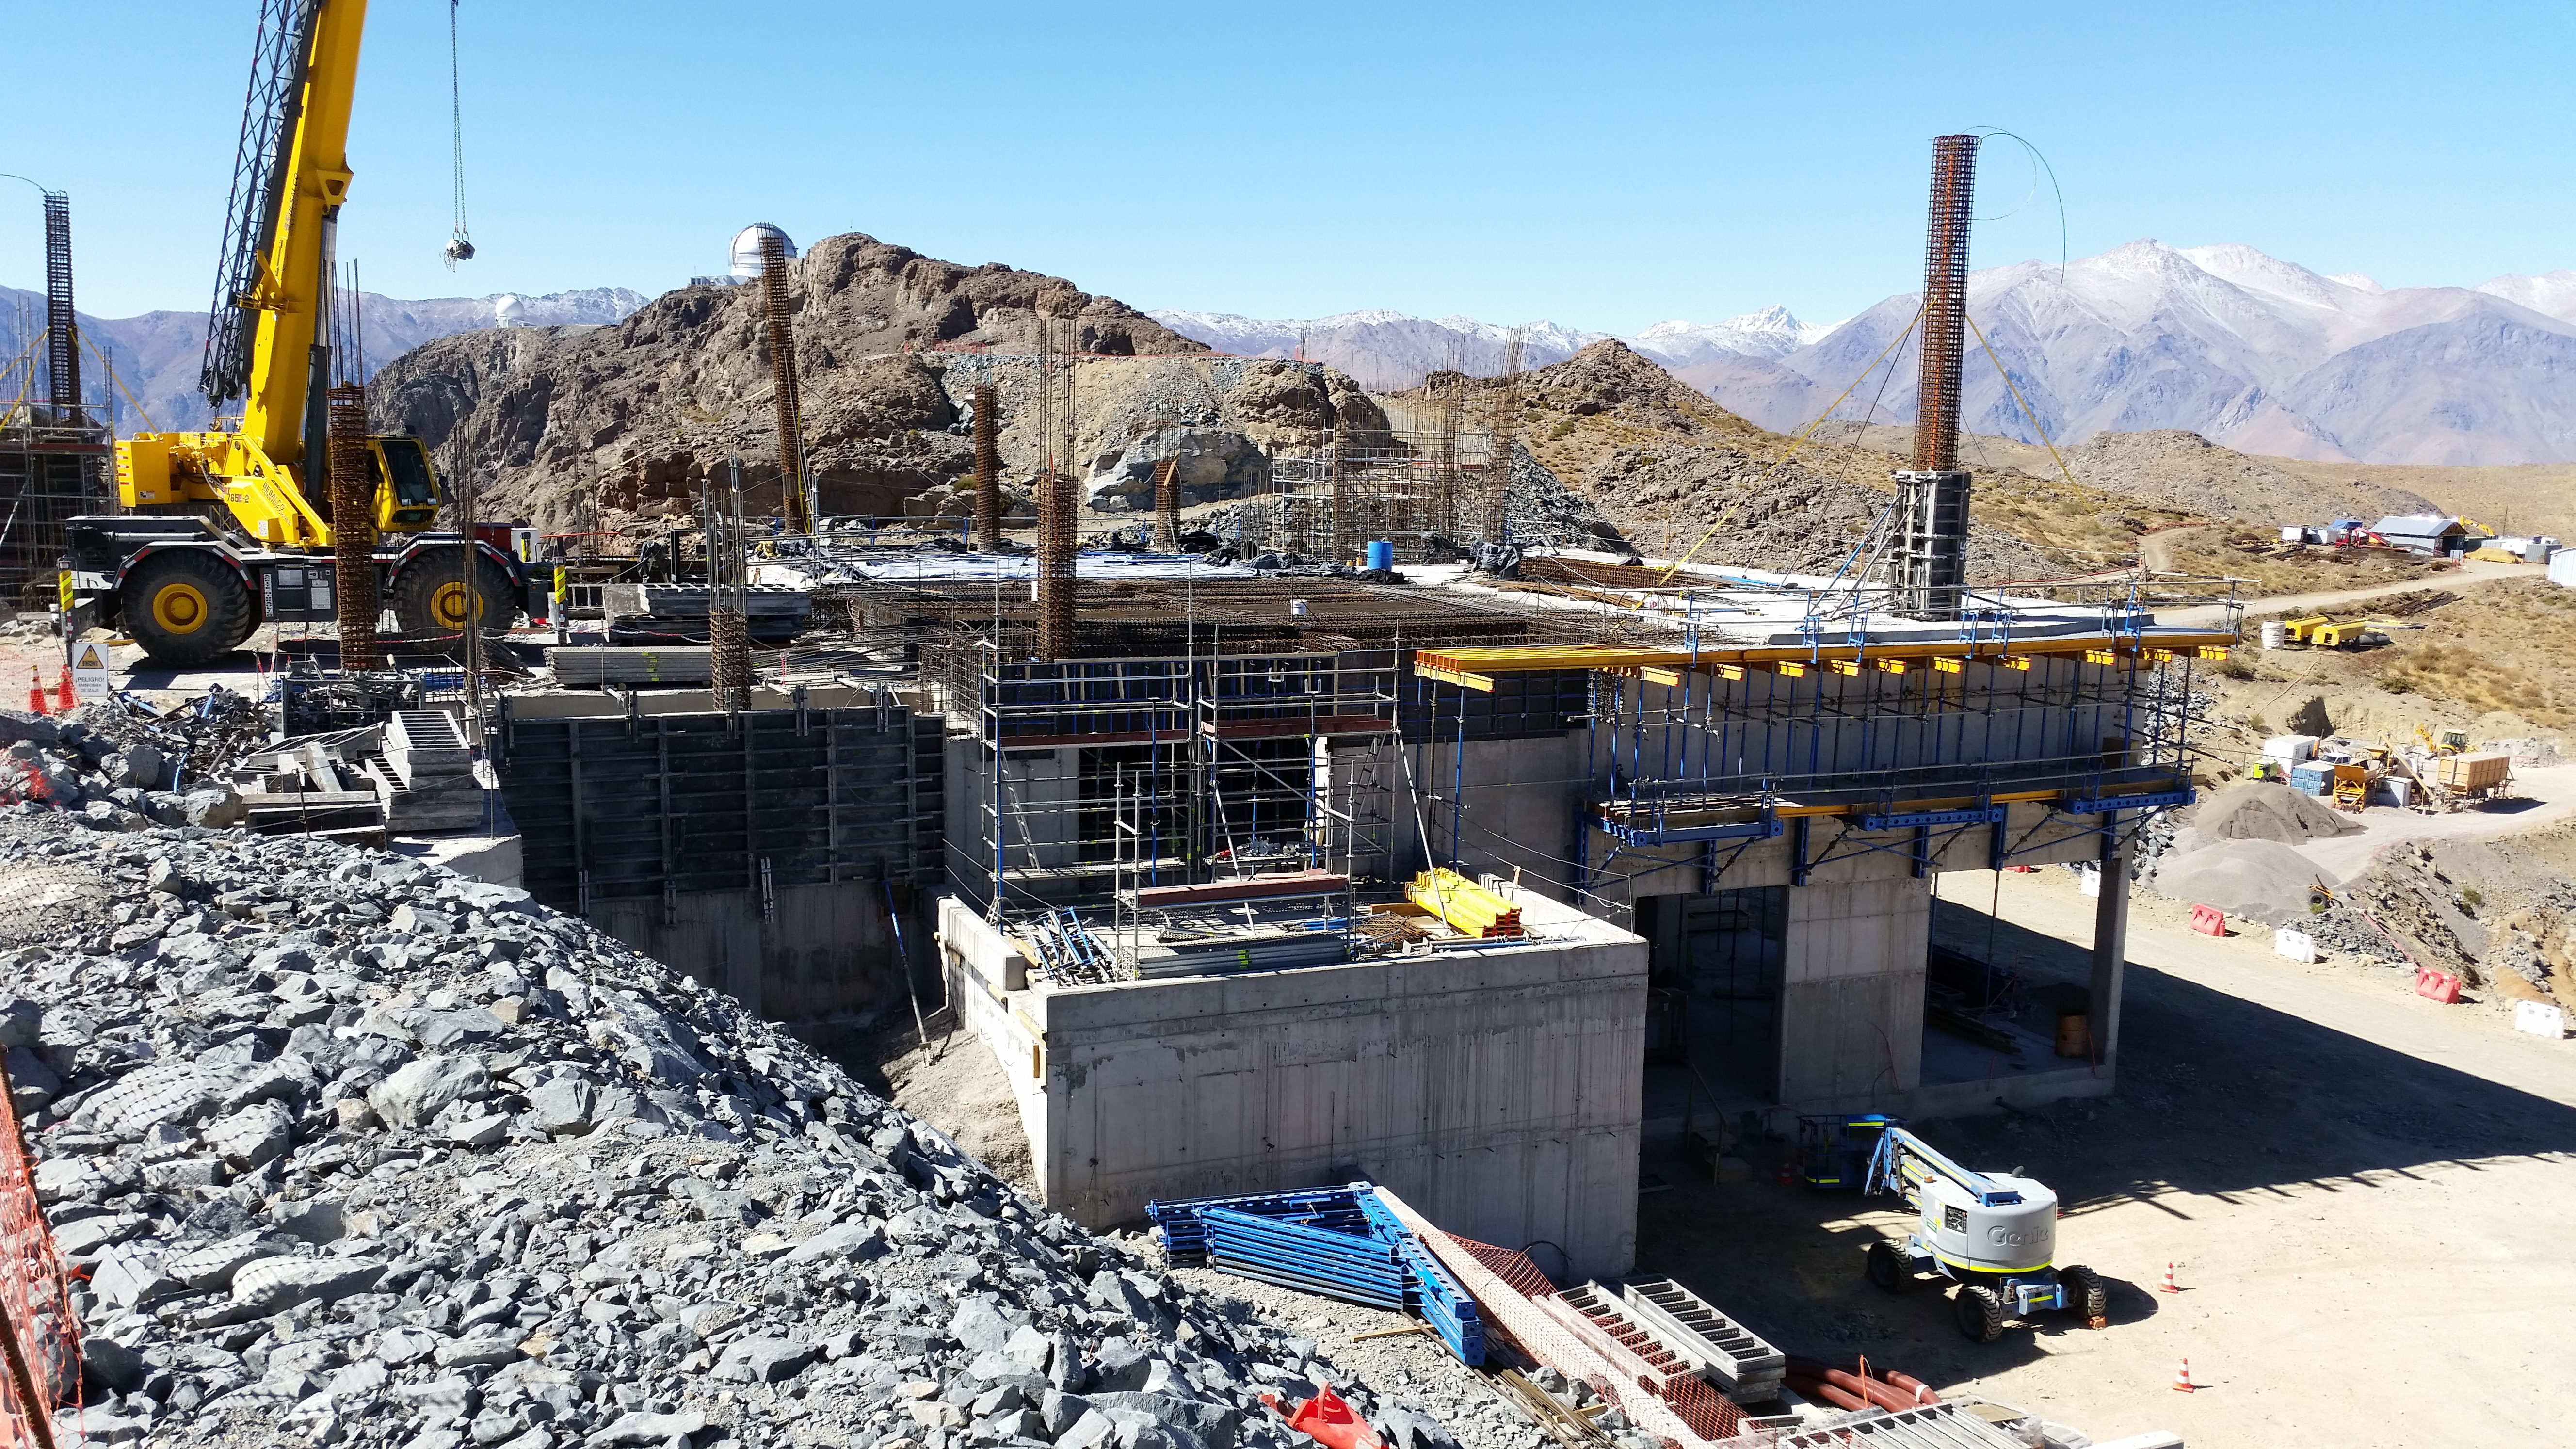

Third level

Third level

Credit: Rubin Observatory/NSF/AURA